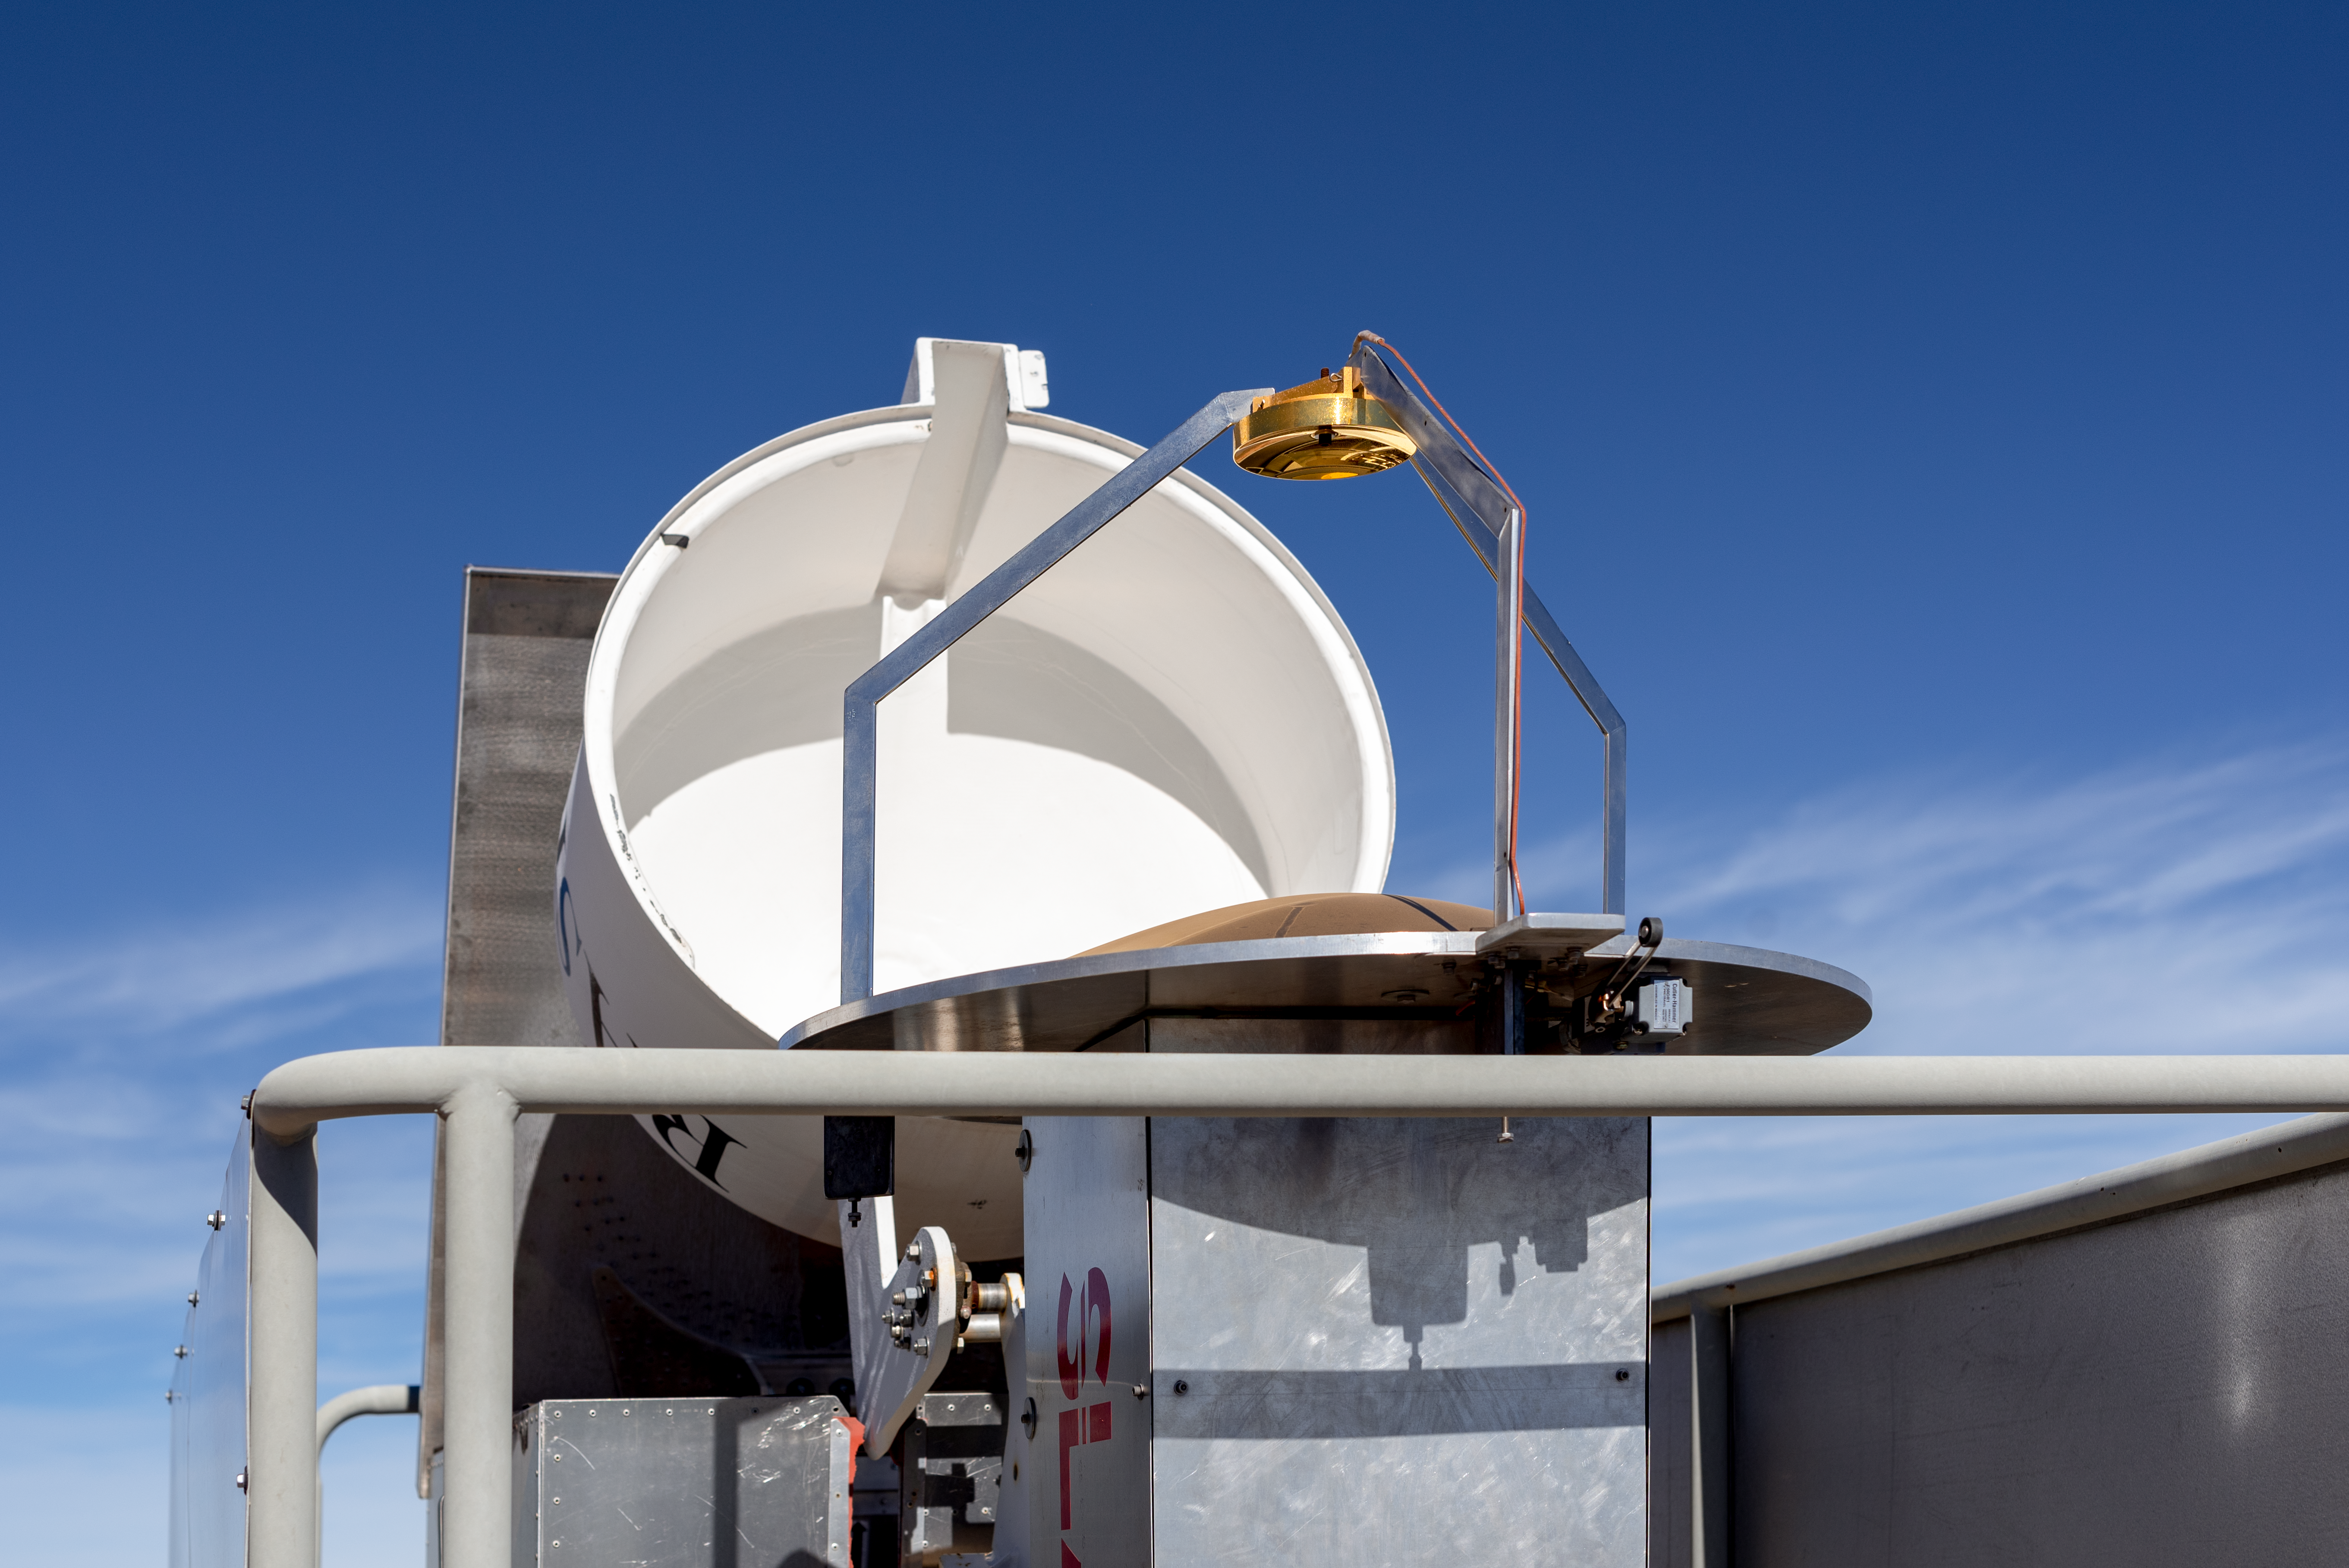

RASICAM

CTIO/NOIRLab/NSF/AURA/D. Munizaga

Credit: NOIRLab